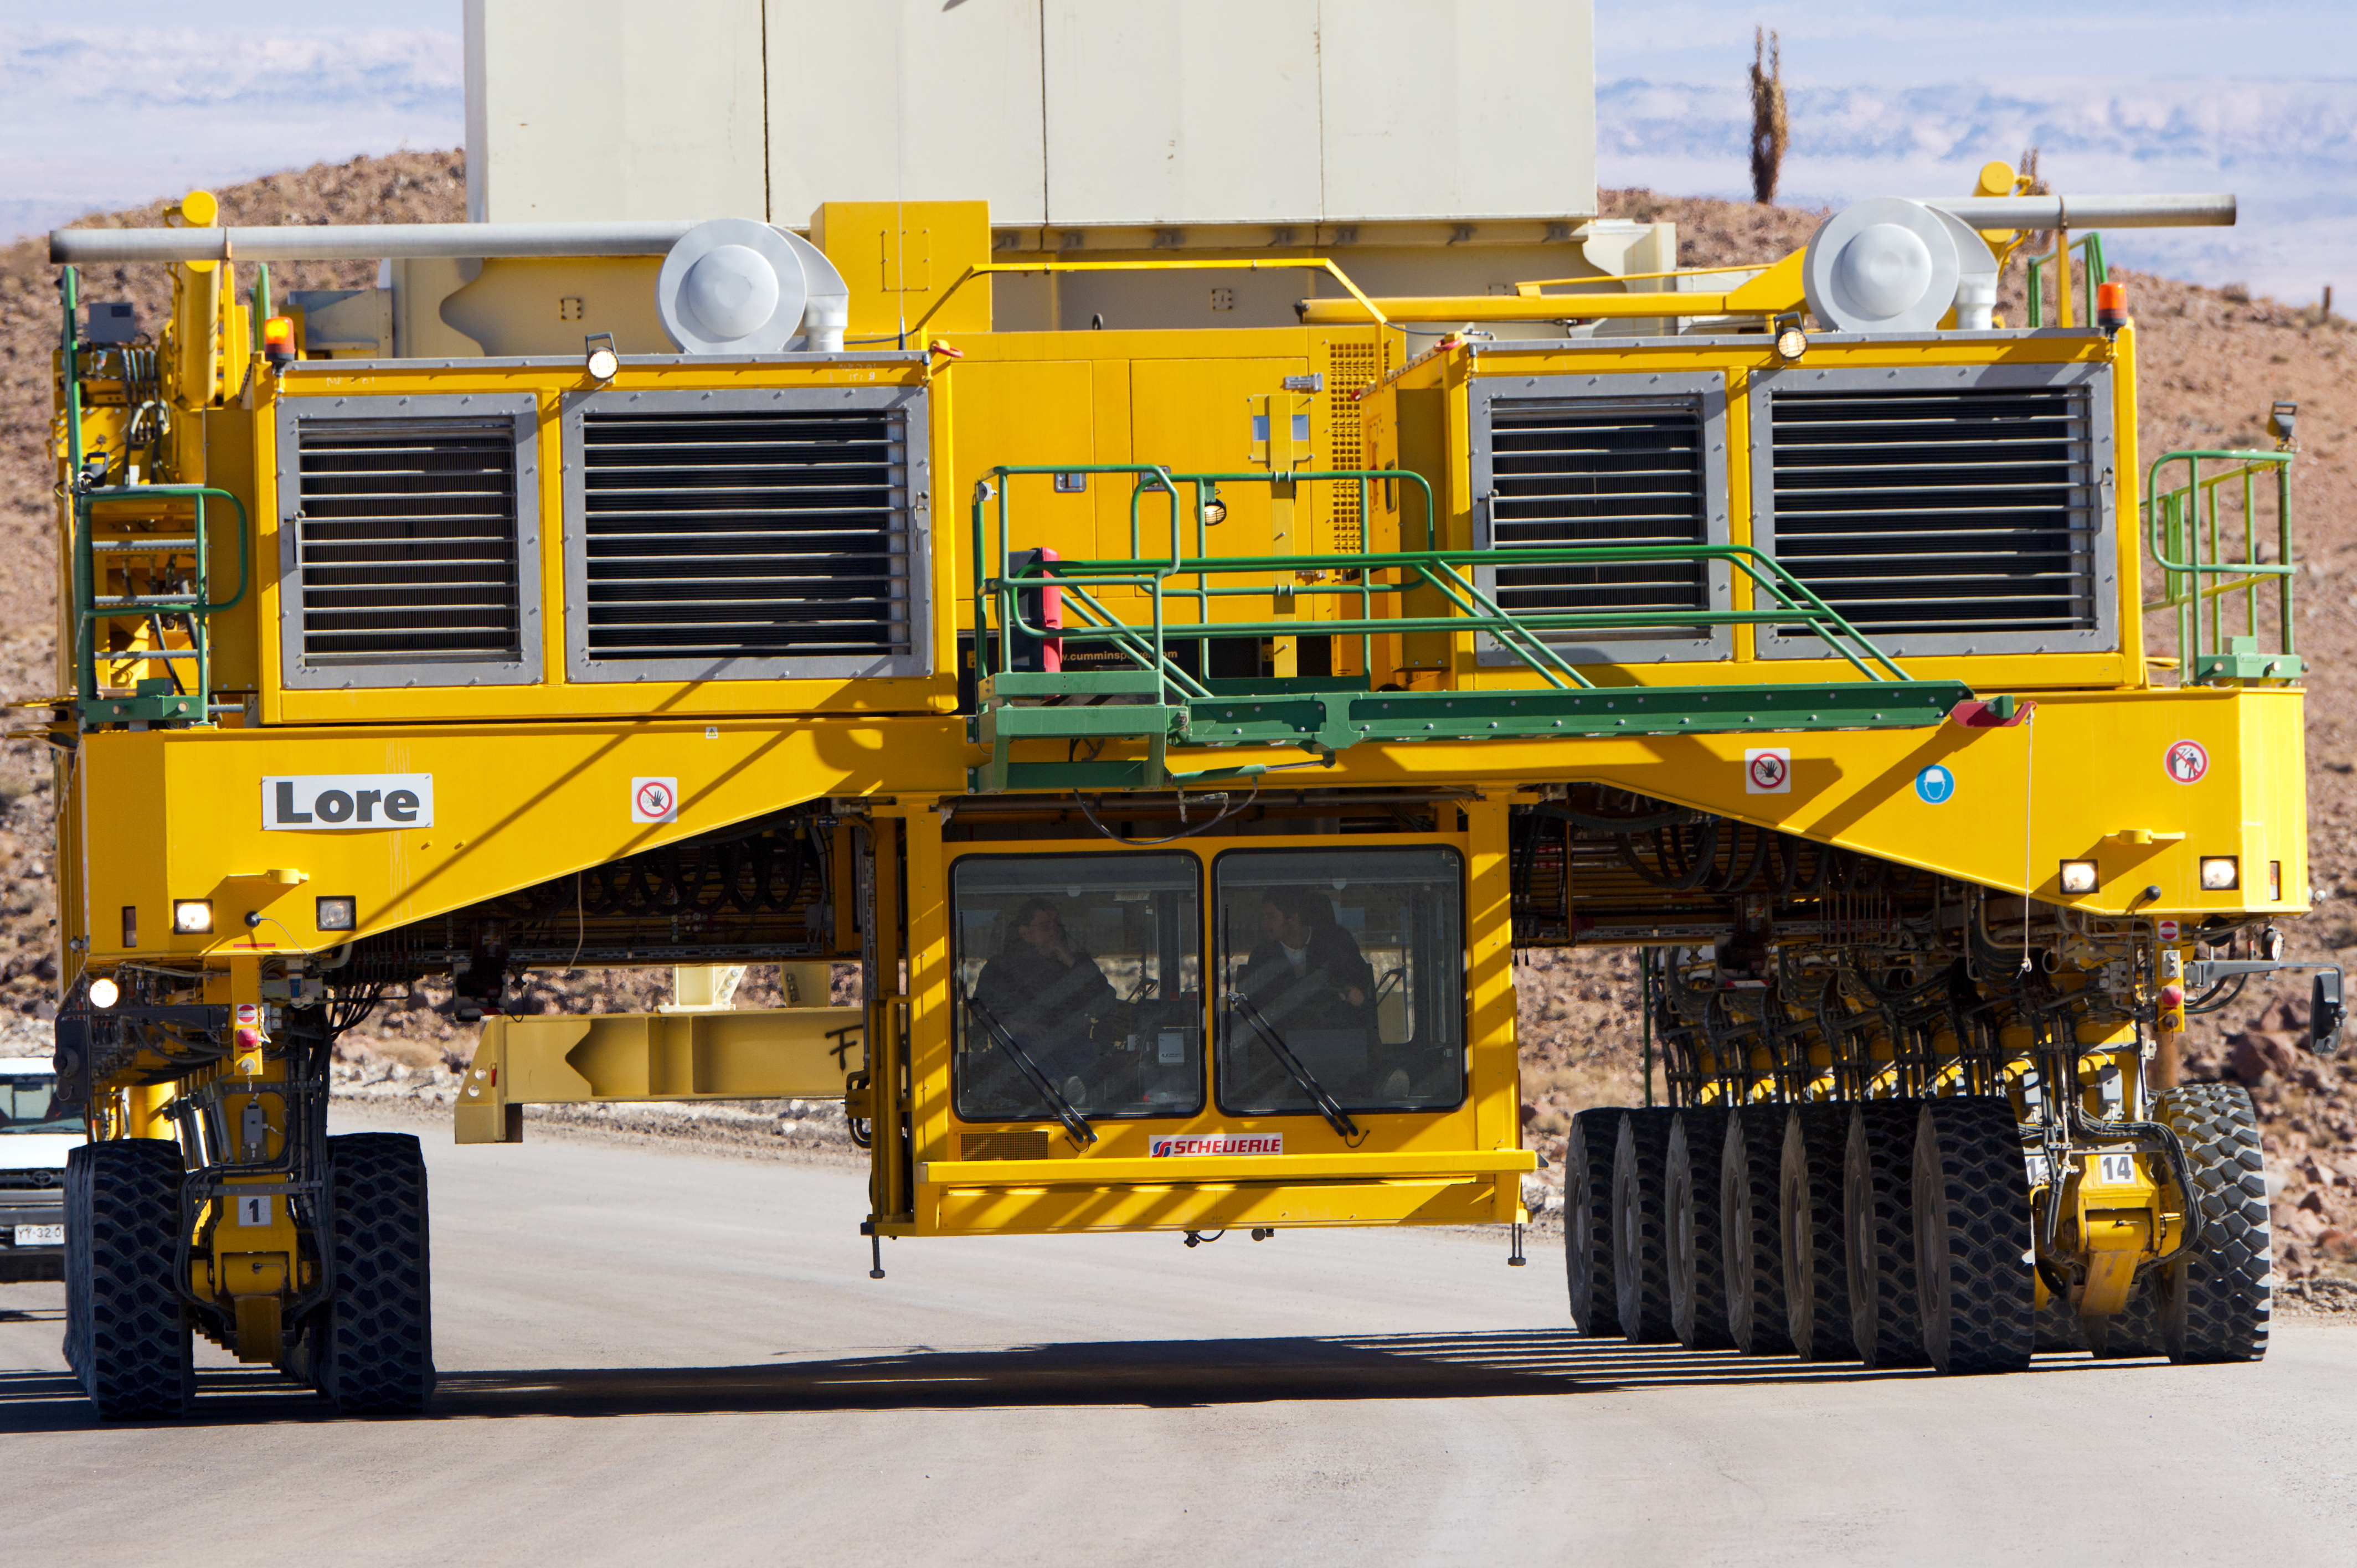

Lore in training

Close-up of Lore, one of the two ALMA transporters, going up the 28-kilometre road from the ALMA Operations Support Facility (OSF) to the 5000-metre altitude Array Operations Site (AOS). In the picture, taken in June 2010, Lore is being tested as it carries a dummy antenna load (the white structure partially visible on top). The ALMA transporters, named Lore and Otto, are twin custom vehicles designed to carry the 100-tonne ALMA antennas, and position them with accuracy within millimetres. ALMA, the Atacama Large Millimeter/submillimeter Array, is the largest astronomical project in existence and is a truly global partnership of Europe, North America and East Asia in cooperation with the Republic of Chile. ESO is the European partner in ALMA.

Credit: ESO/José Francisco Salgado (josefrancisco.org)